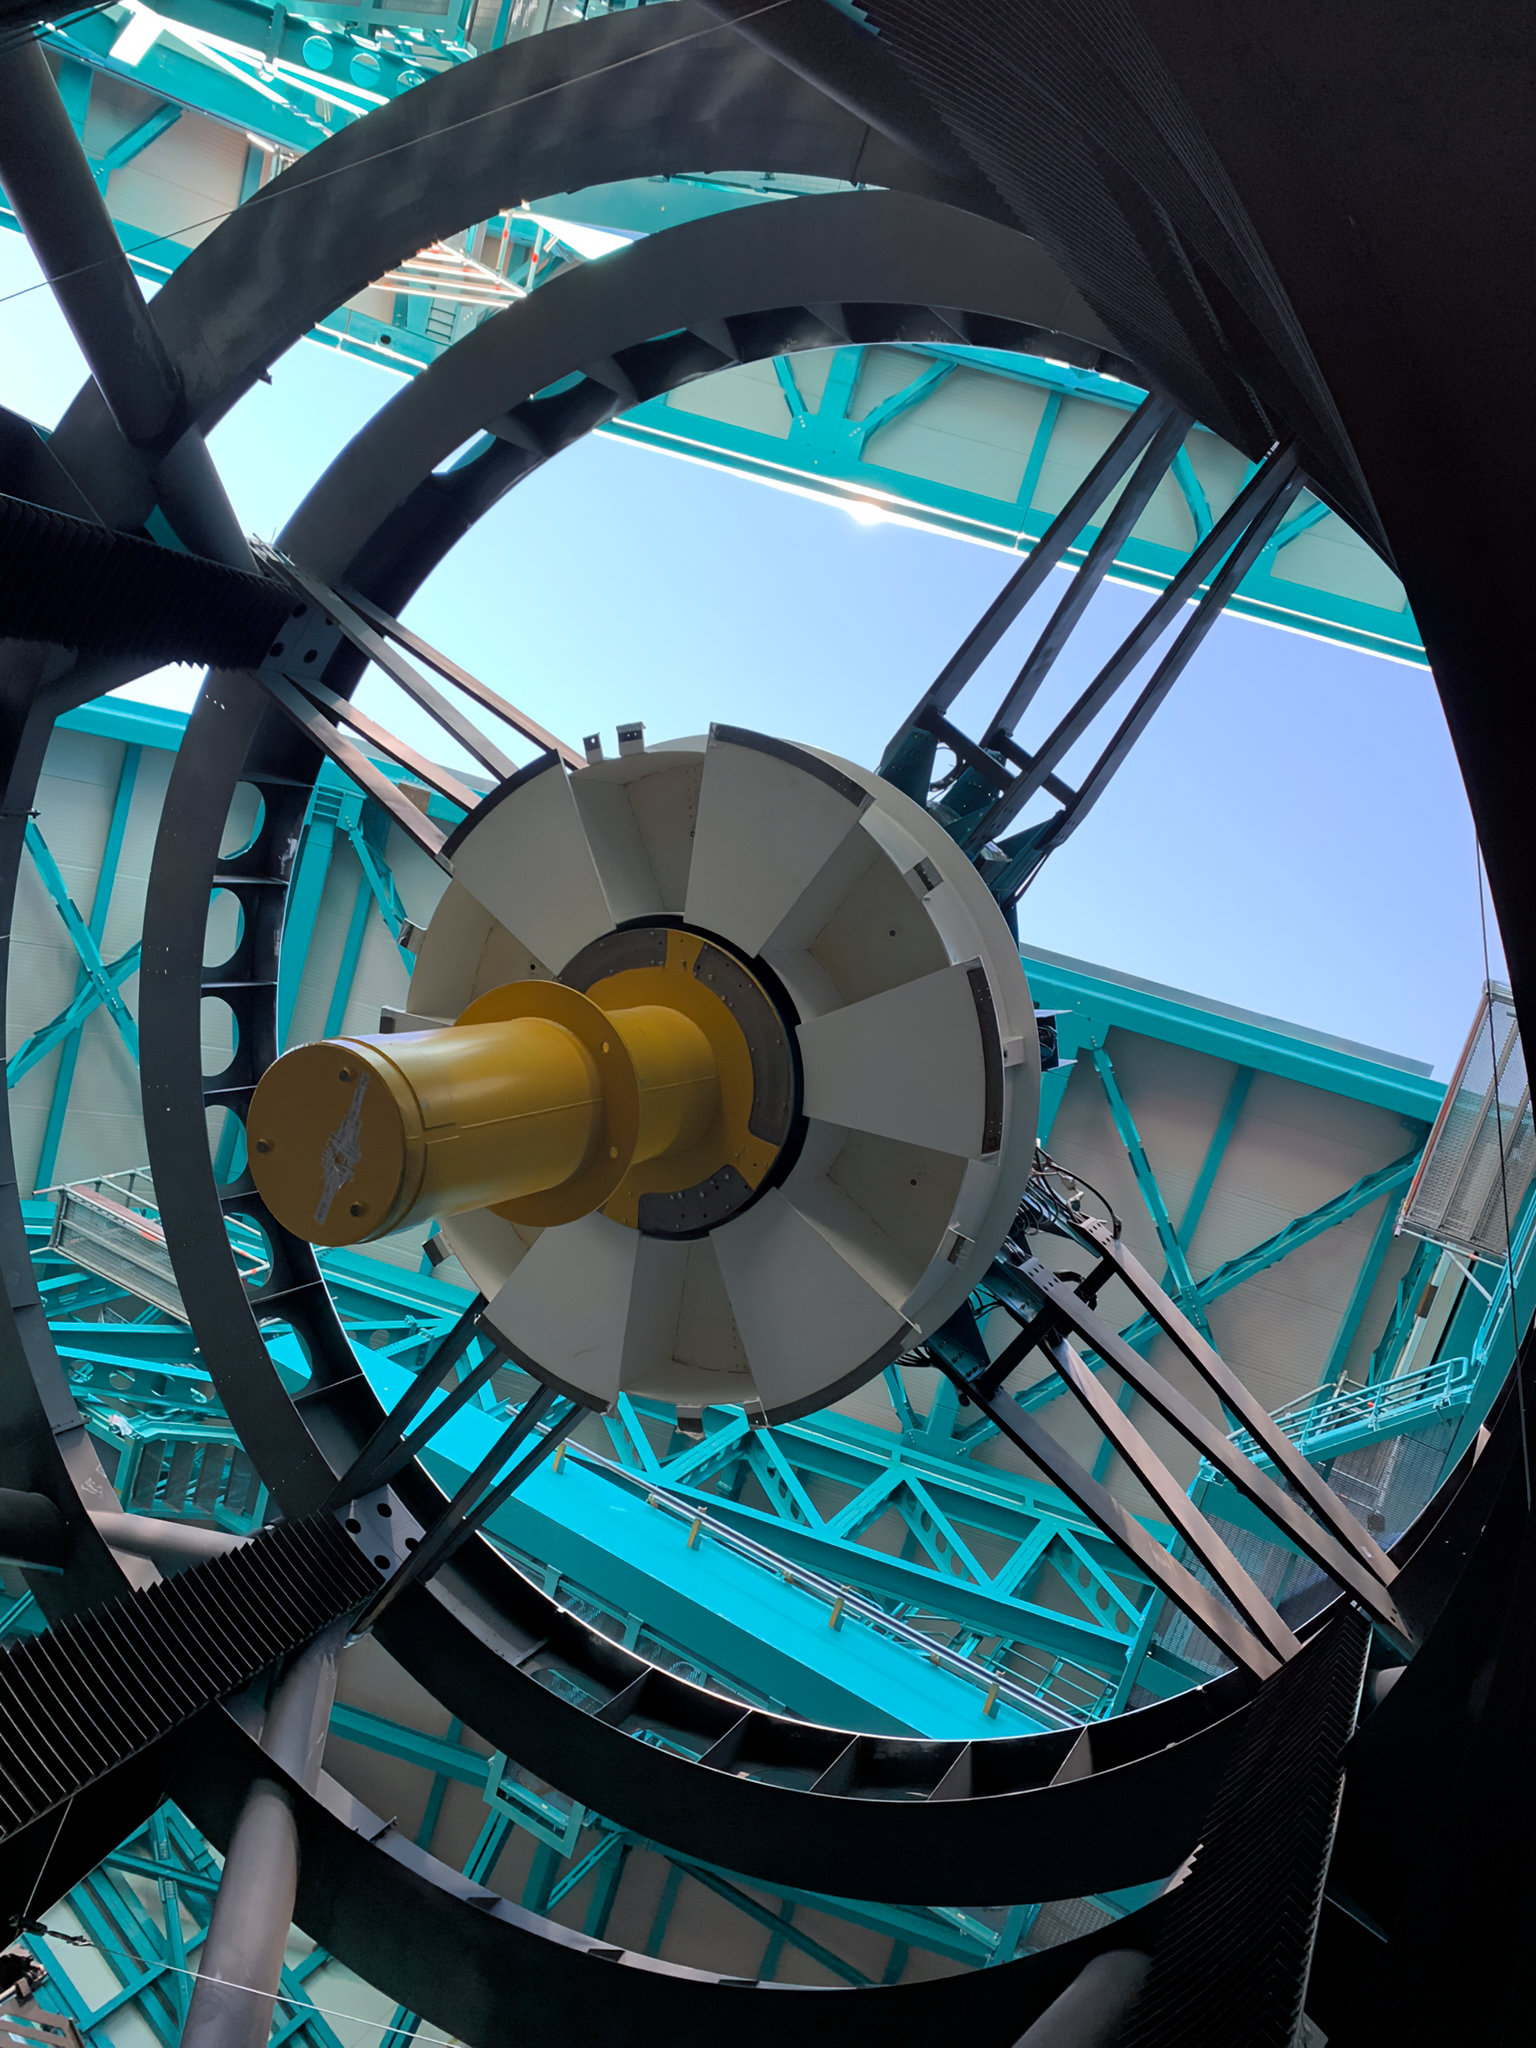

Looking Through Rubin Observatory's Assembly

Looking through the Telescope Mount Assembly (TMA) to the Top End Assembly (TEA) and past through the Rubin Observatory dome slit to the blue Andean sky. The M2 assembly and LSSTCam will replace the white and yellow mass dummies, respectively.

Credit: RubinObs/NOIRLab/SLAC/NSF/DOE/AURA/B. Blum